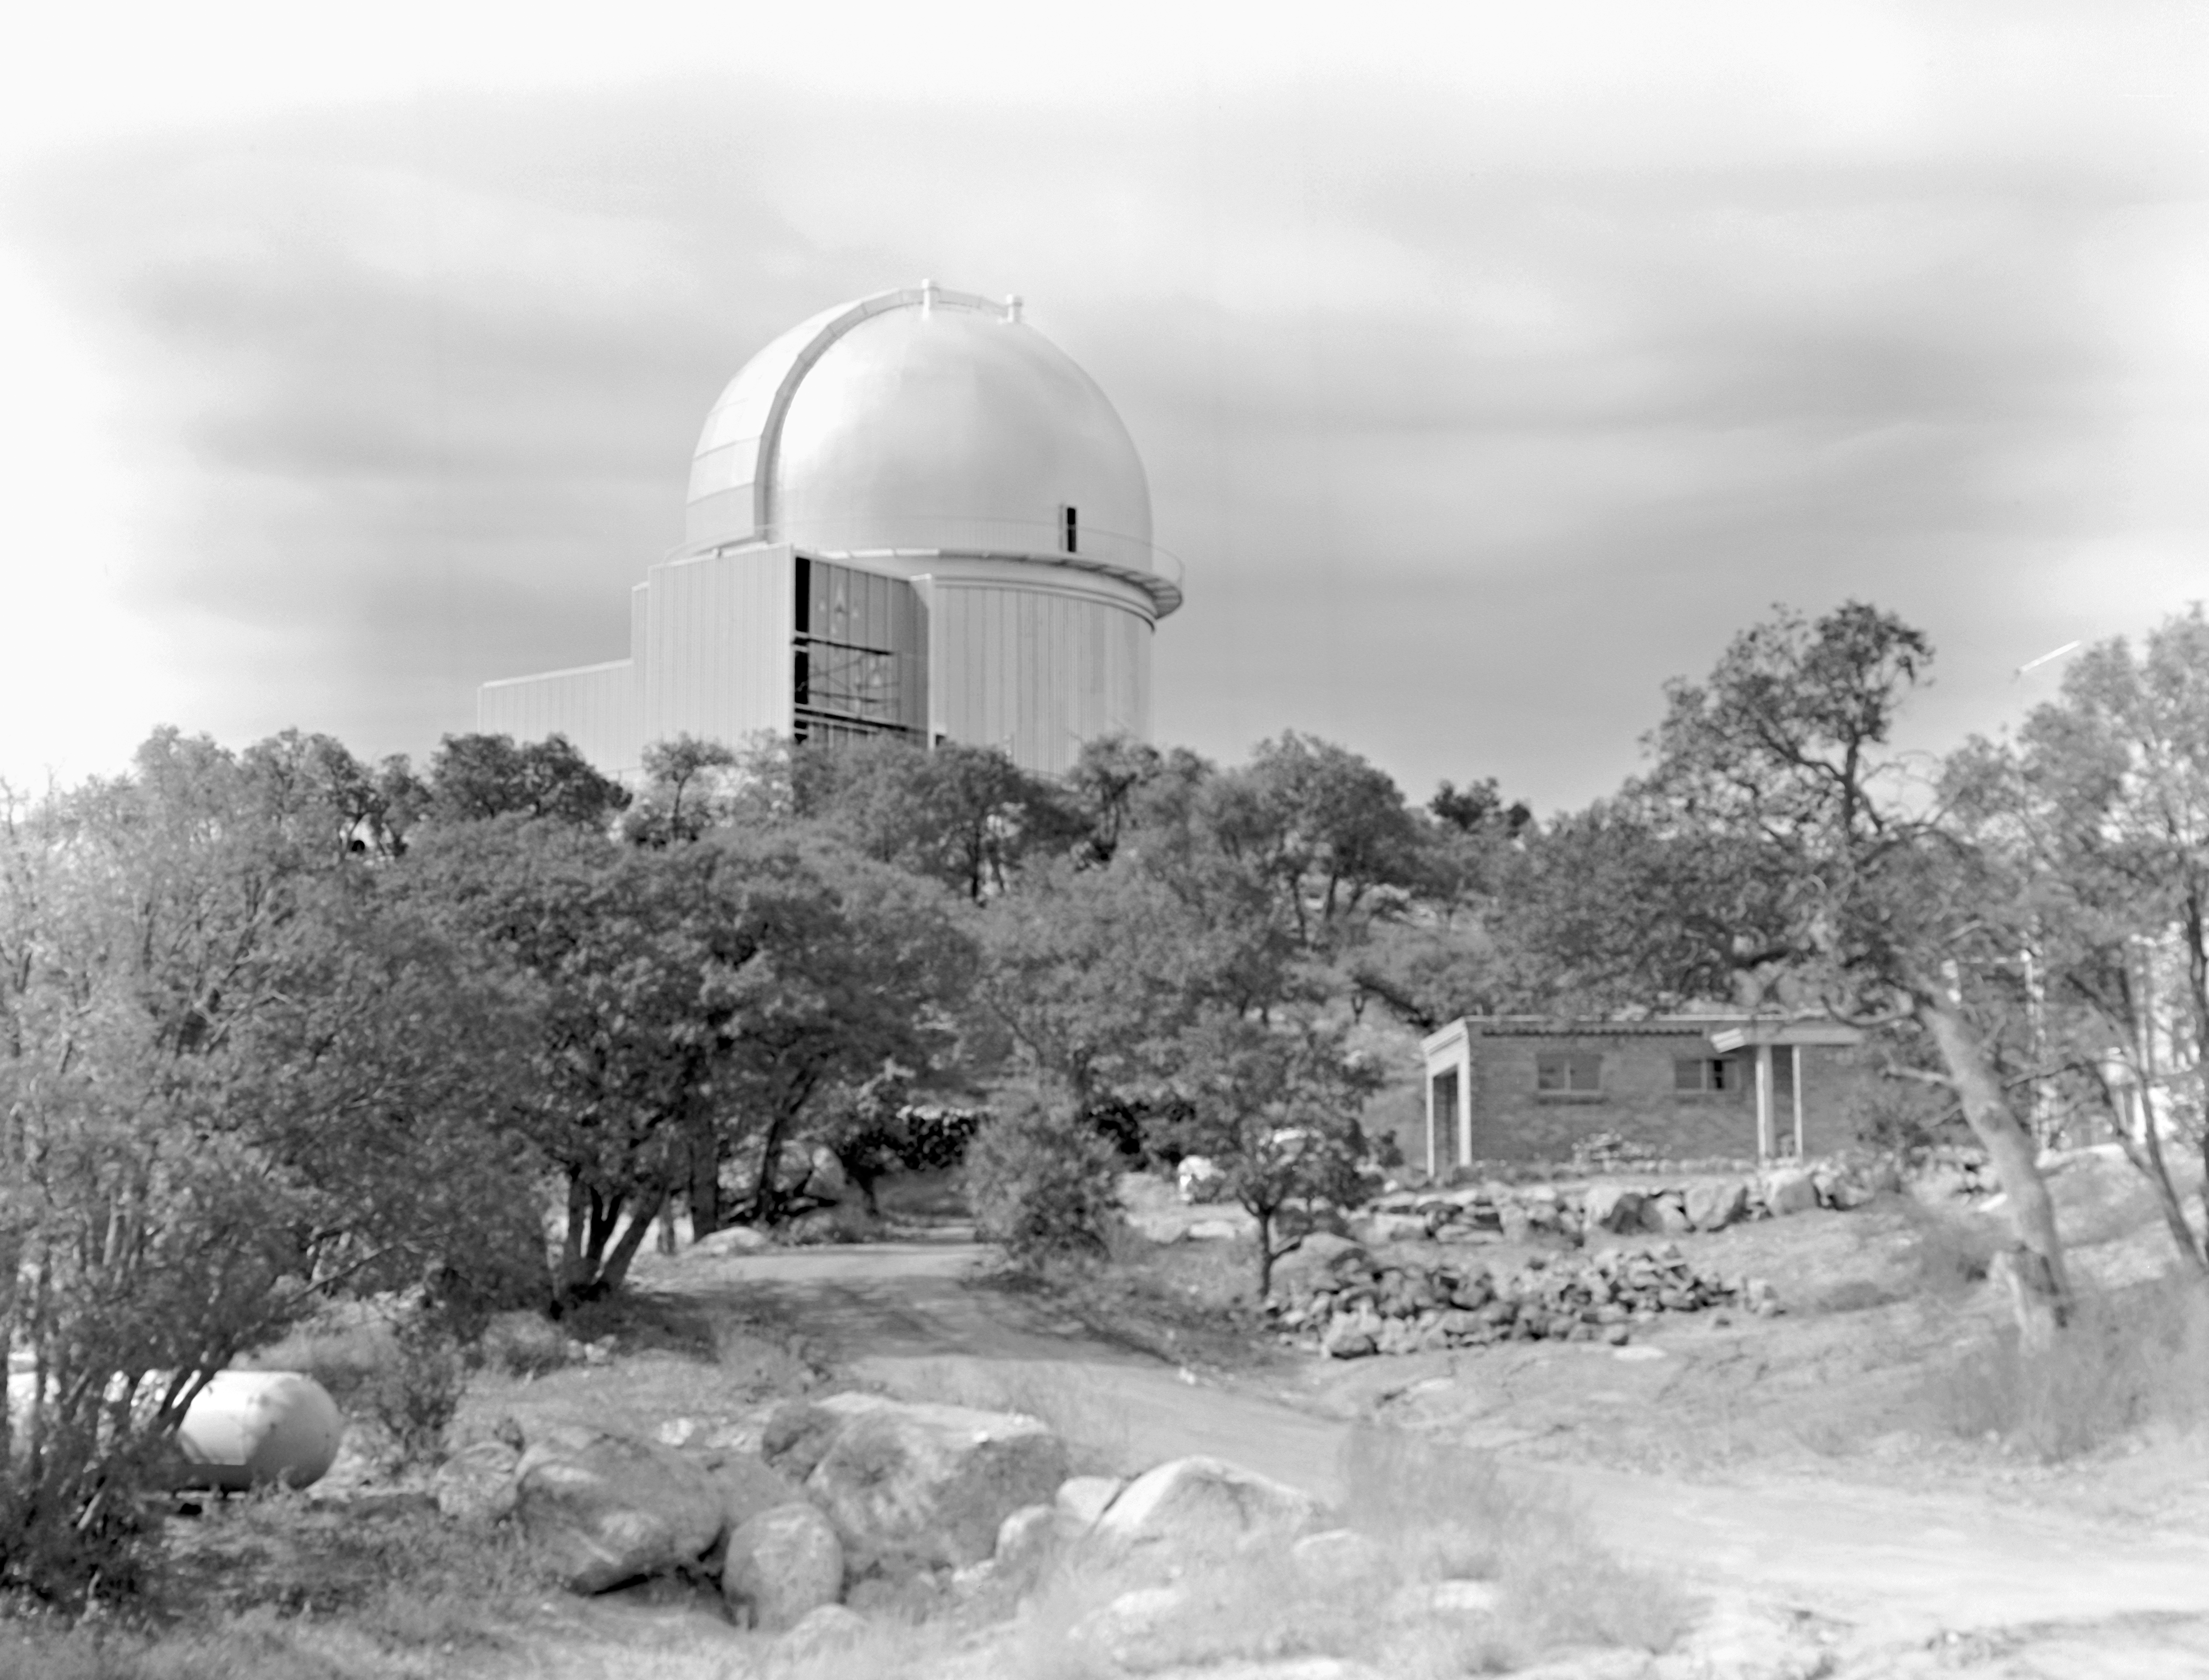

KPNO 2.1-meter under construction

Construction of the Kitt Peak National Observatory's 2.1-meter telescope, dating from 1960.

Credit: NOIRLab/NSF/AURA